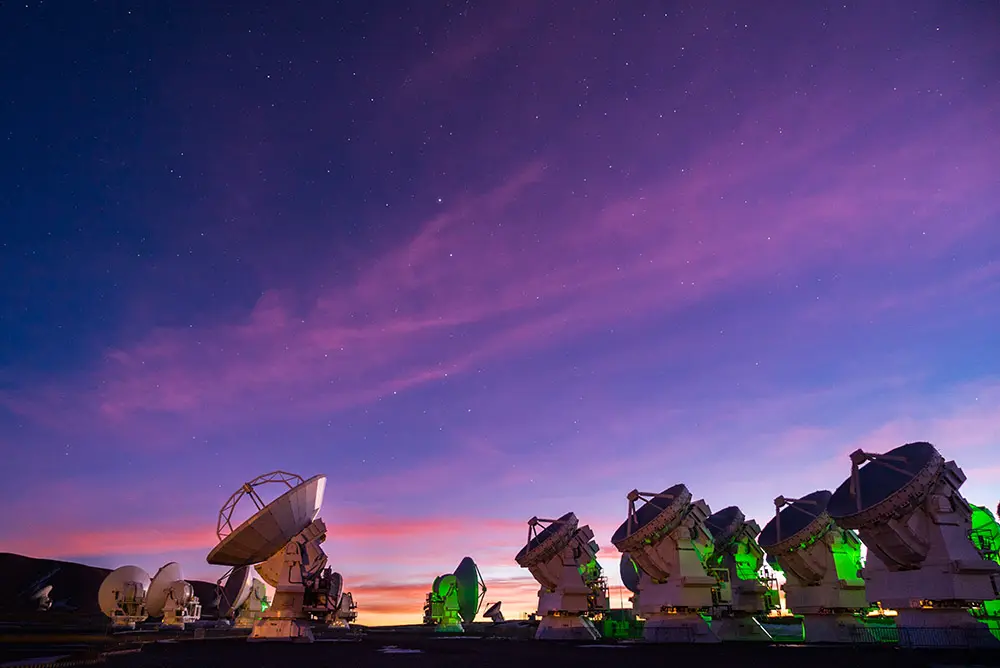

Antennas at Sunset on the Chajnantor Plateau

The Atacama Large Millimeter/submillimeter Array (ALMA) is an international partnership between the European Southern Observatory (ESO), the US National Science Foundation (NSF) and the National Institutes of Natural Sciences (NINS) of Japan, together with NRC (Canada), NSC and ASIAA (Taiwan) and KASI (Republic of Korea), in collaboration with the Republic of Chile. ALMA, the largest astronomical project in existence, is a single telescope of revolutionary design composed of 66 high precision antennas located at an altitude of 5,000 meters on the Chajnantor Plateau in northern Chile. In this image: a magnificent twilight in the immense Atacama Desert.

Credit: ALMA (ESO/NAOJ/NRAO) | Download image